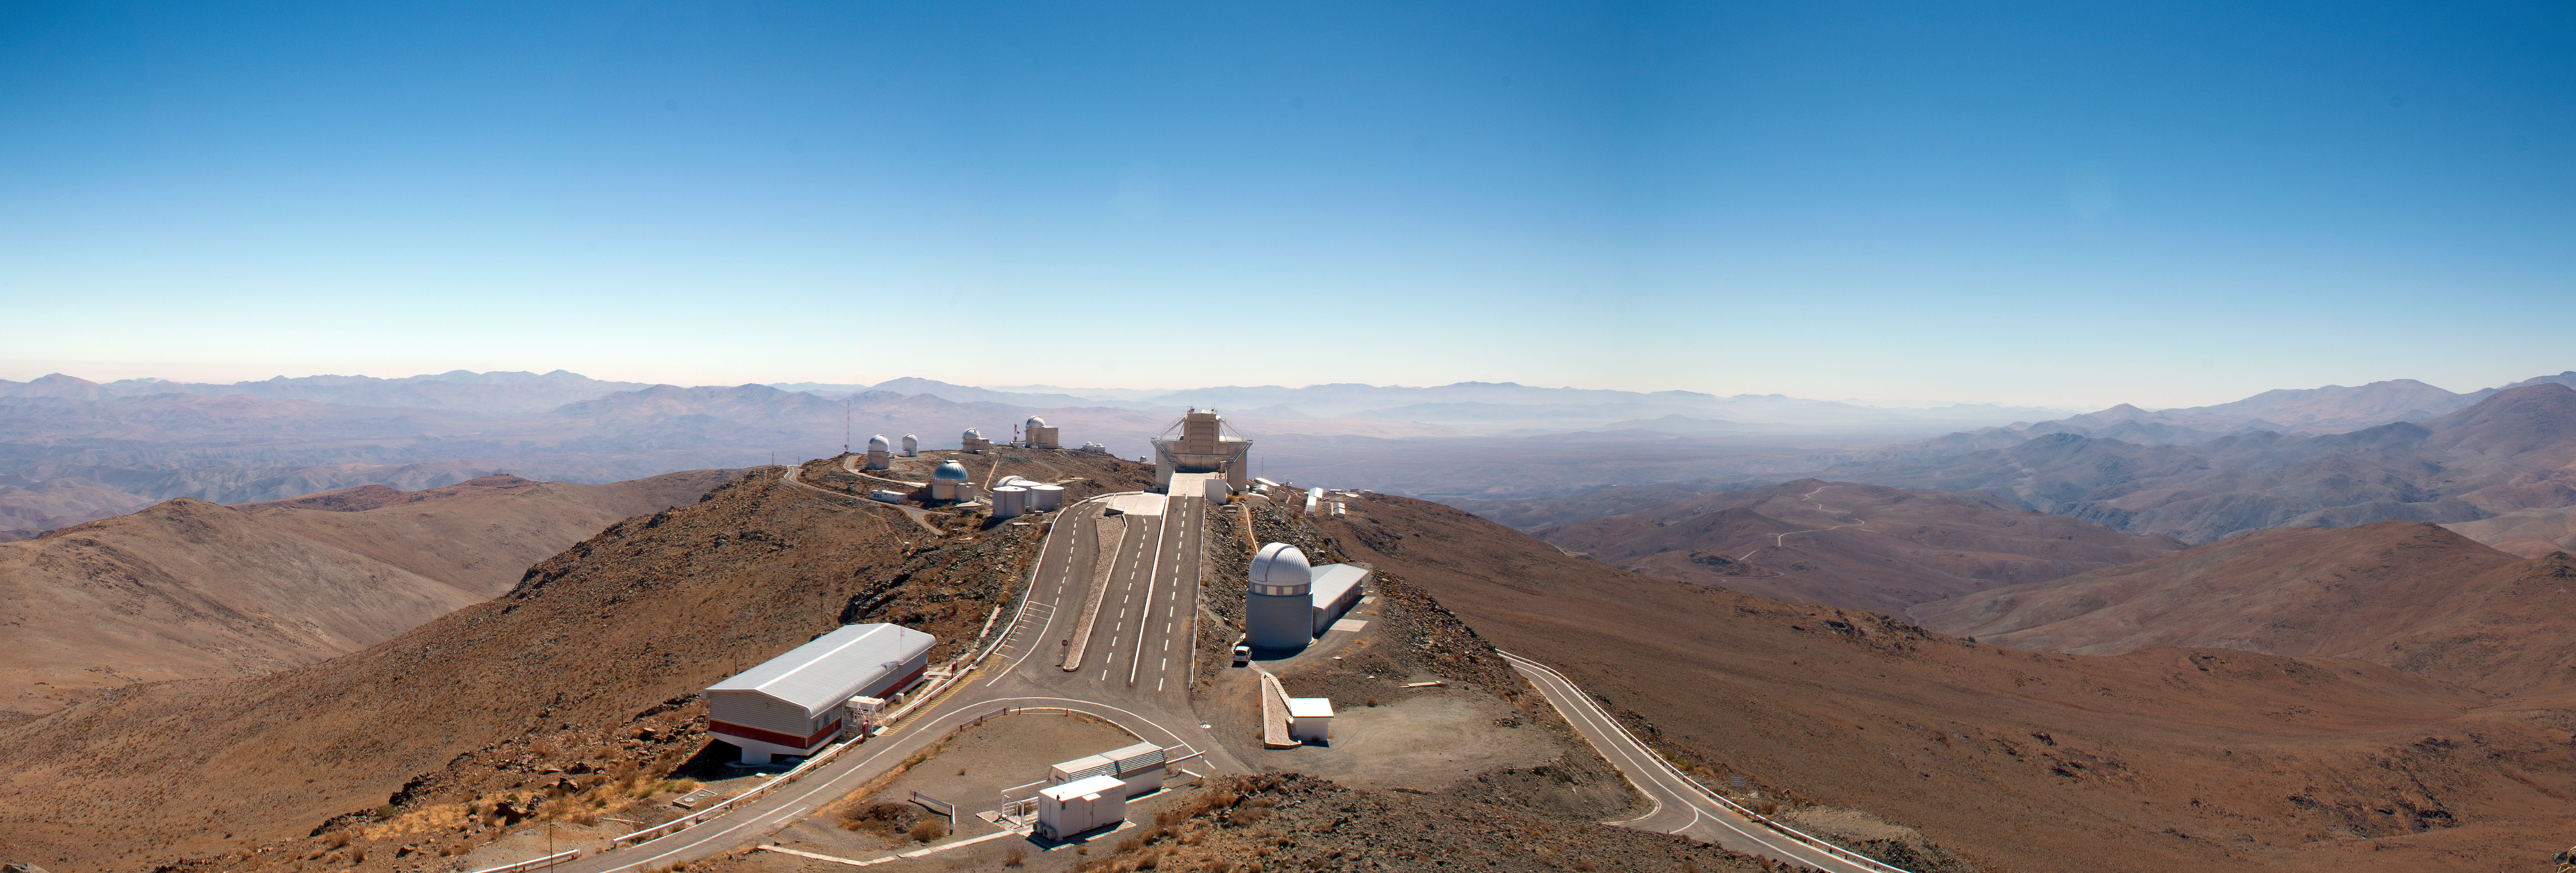

ESO’s La Silla Observatory

This broad panorama shows many of the telescopes at ESO’s La Silla Observatory in Chile. The biggest dome in the centre of the picture houses the 3.58-metre New Technology Telescope and the smaller dome closer to the camera holds the Swiss 1.2-metre Leonhard Euler telescope.

Credit: Diana Juncher/ESO